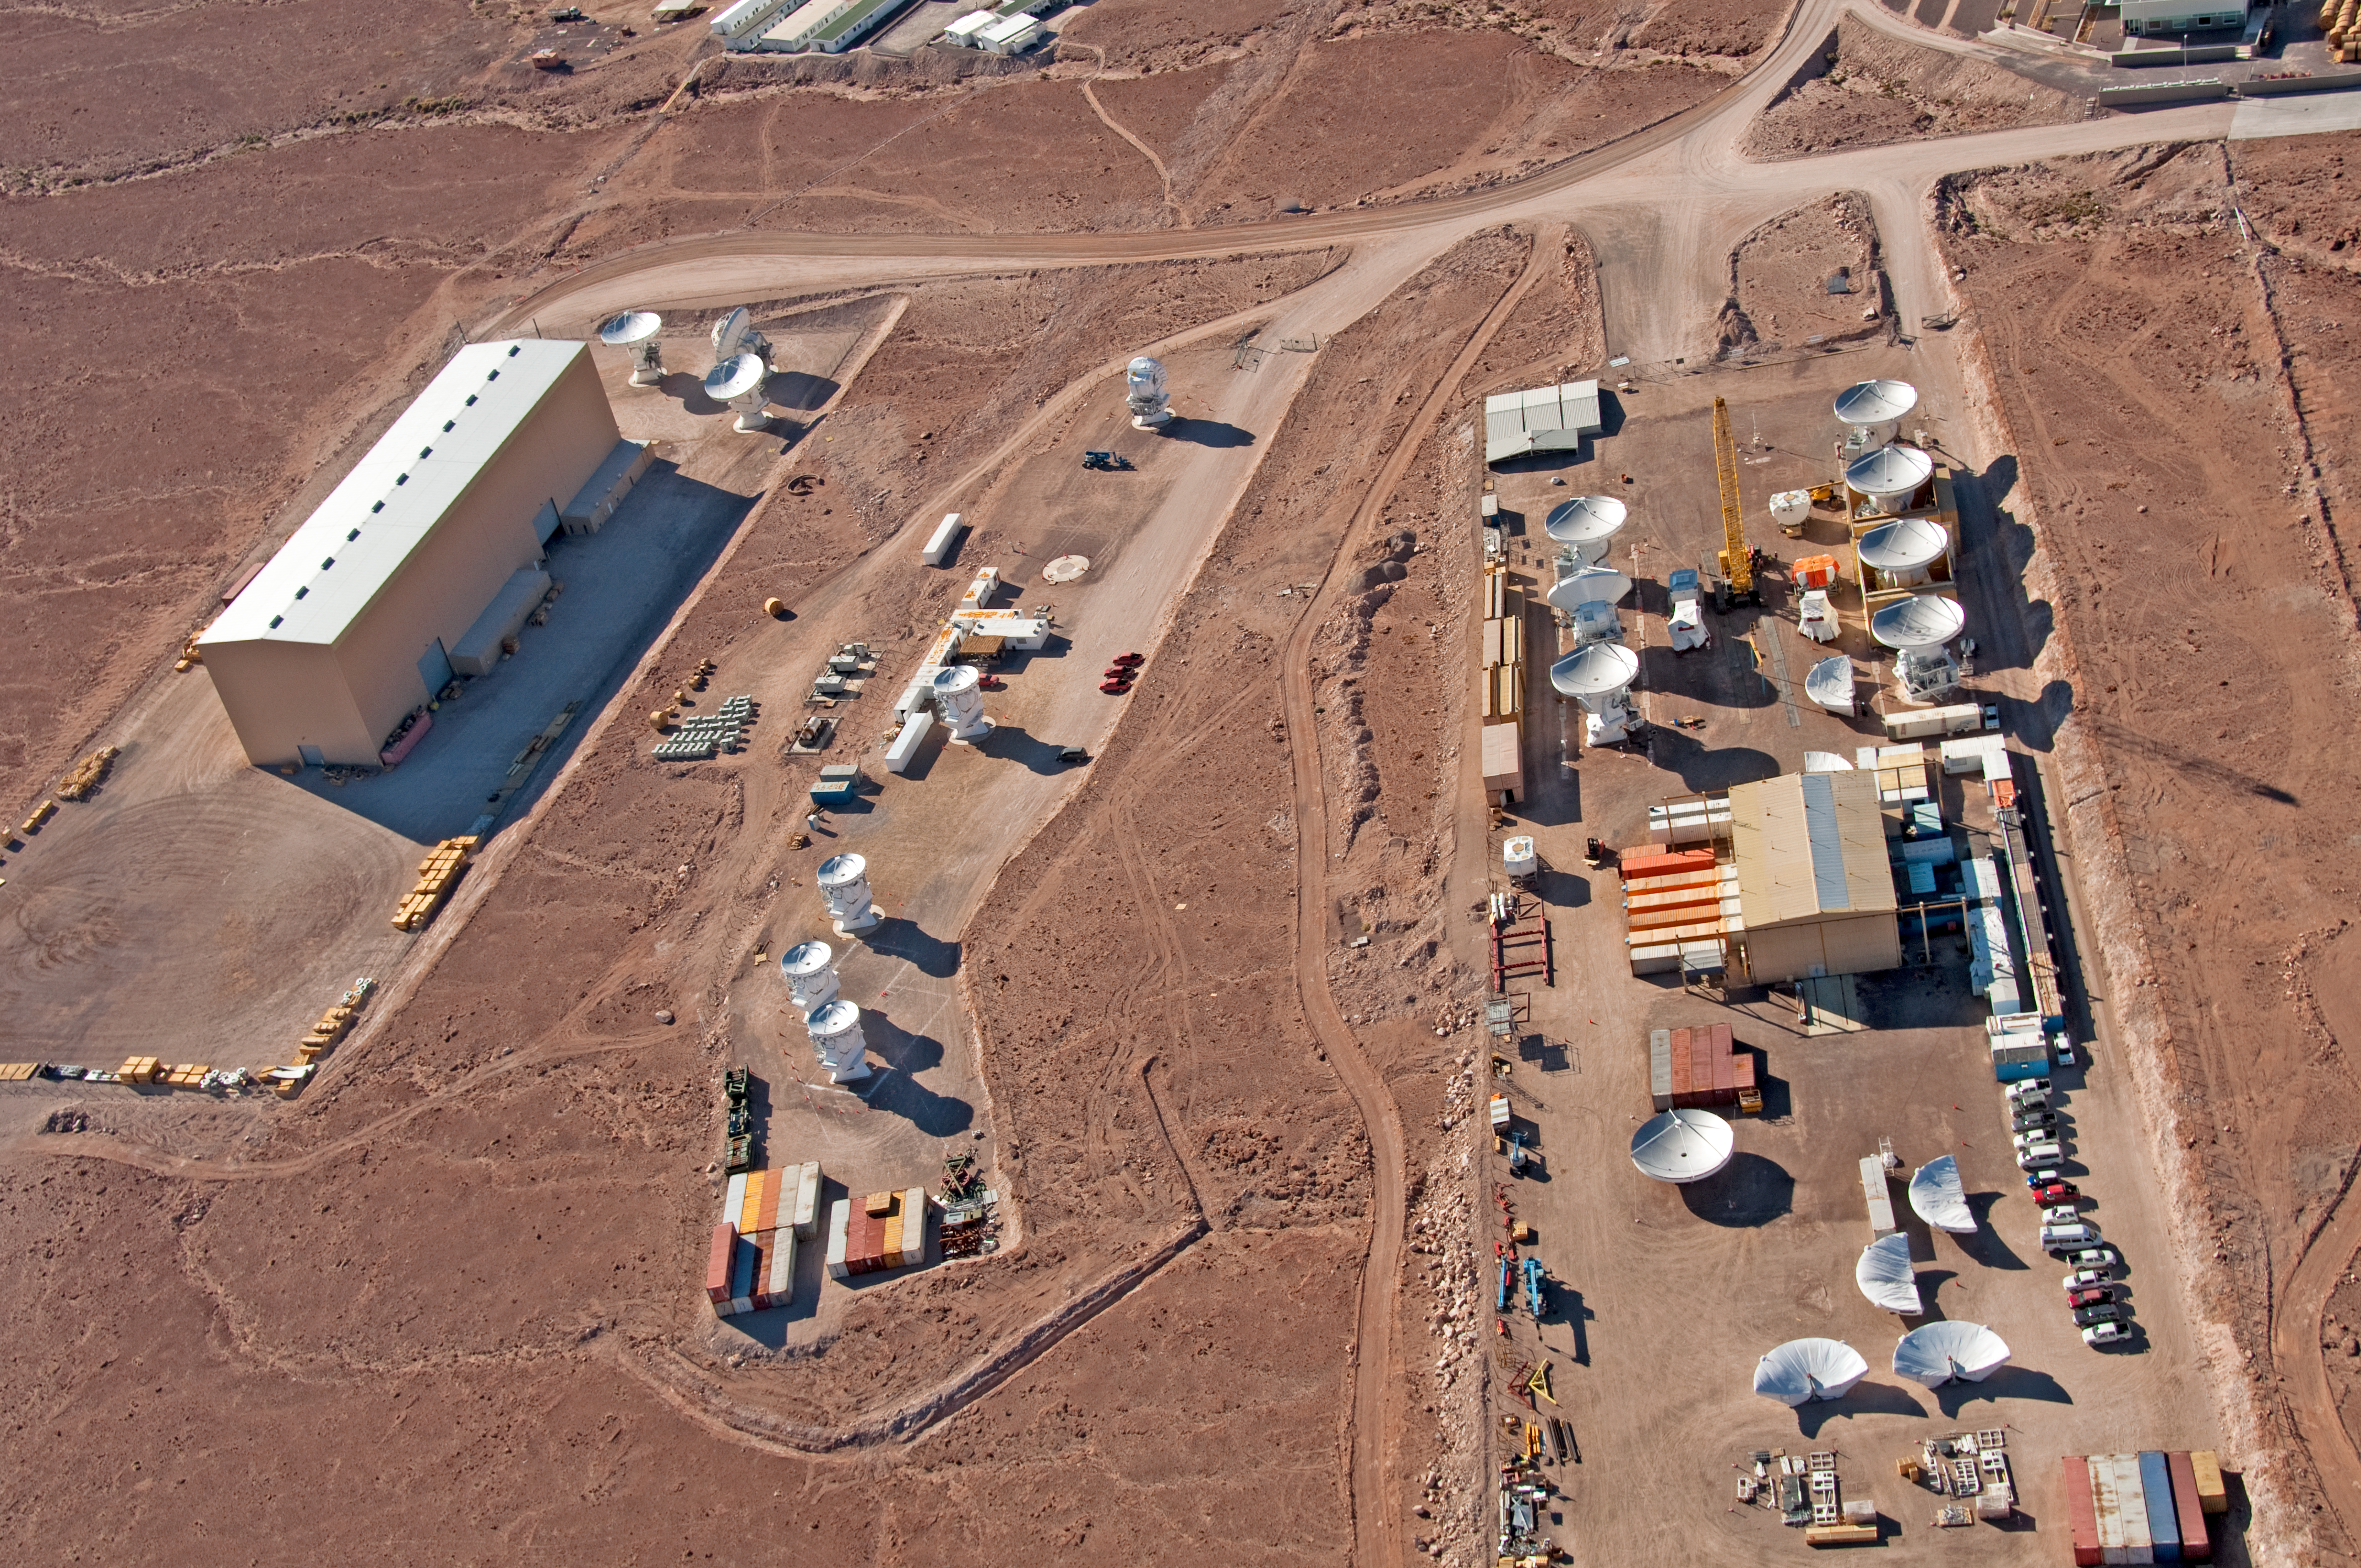

Antenna Integration Facilities at ALMA OSF

From the left to the right in this picture, the North American, the Japanese and the European ALMA antenna integration facilities are seen. Here, the three ALMA partners assemble and test their antennas before delivering them to the ALMA observatory. The integration facilities are part of the ALMA Operations Support Facility (OSF), located at 2900 metres altitude on the road to Chajnantor. The image was taken on 24 March 2011.

Credit: ALMA (ESO/NAOJ/NRAO), W. Garnier (ALMA). Acknowledgment: General Dynamics C4 Systems